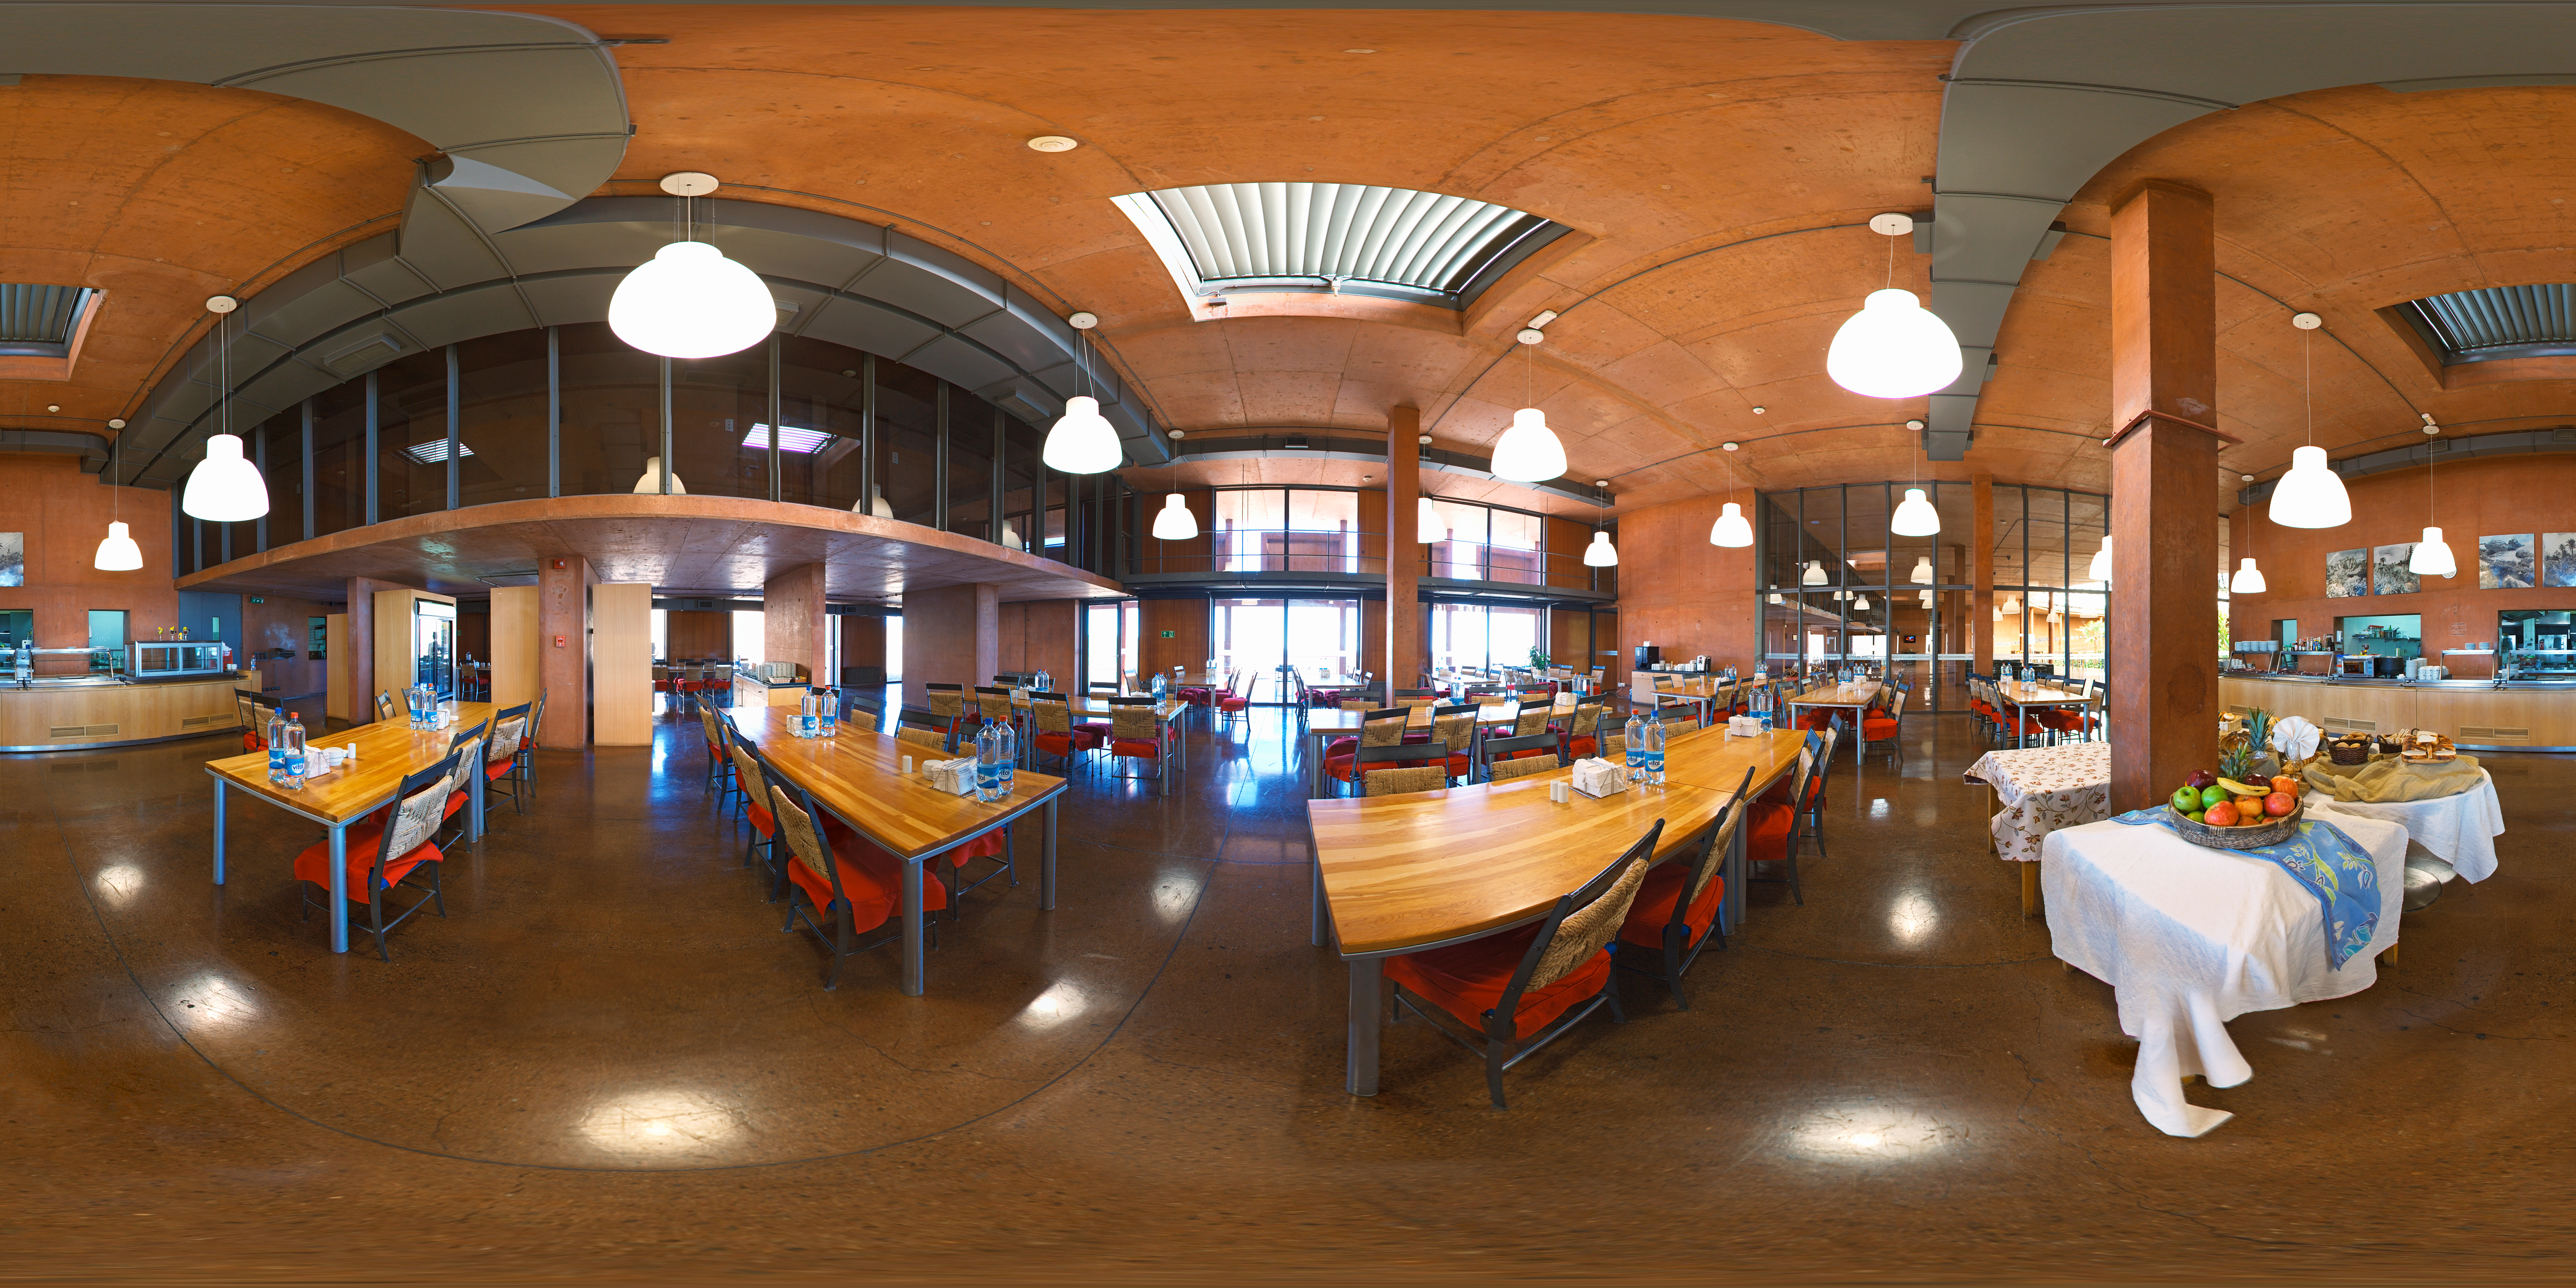

Panorama at la cafeteria

360 degree panorama of la Cafeteria at Paranal Observatory.

Credit: ESO